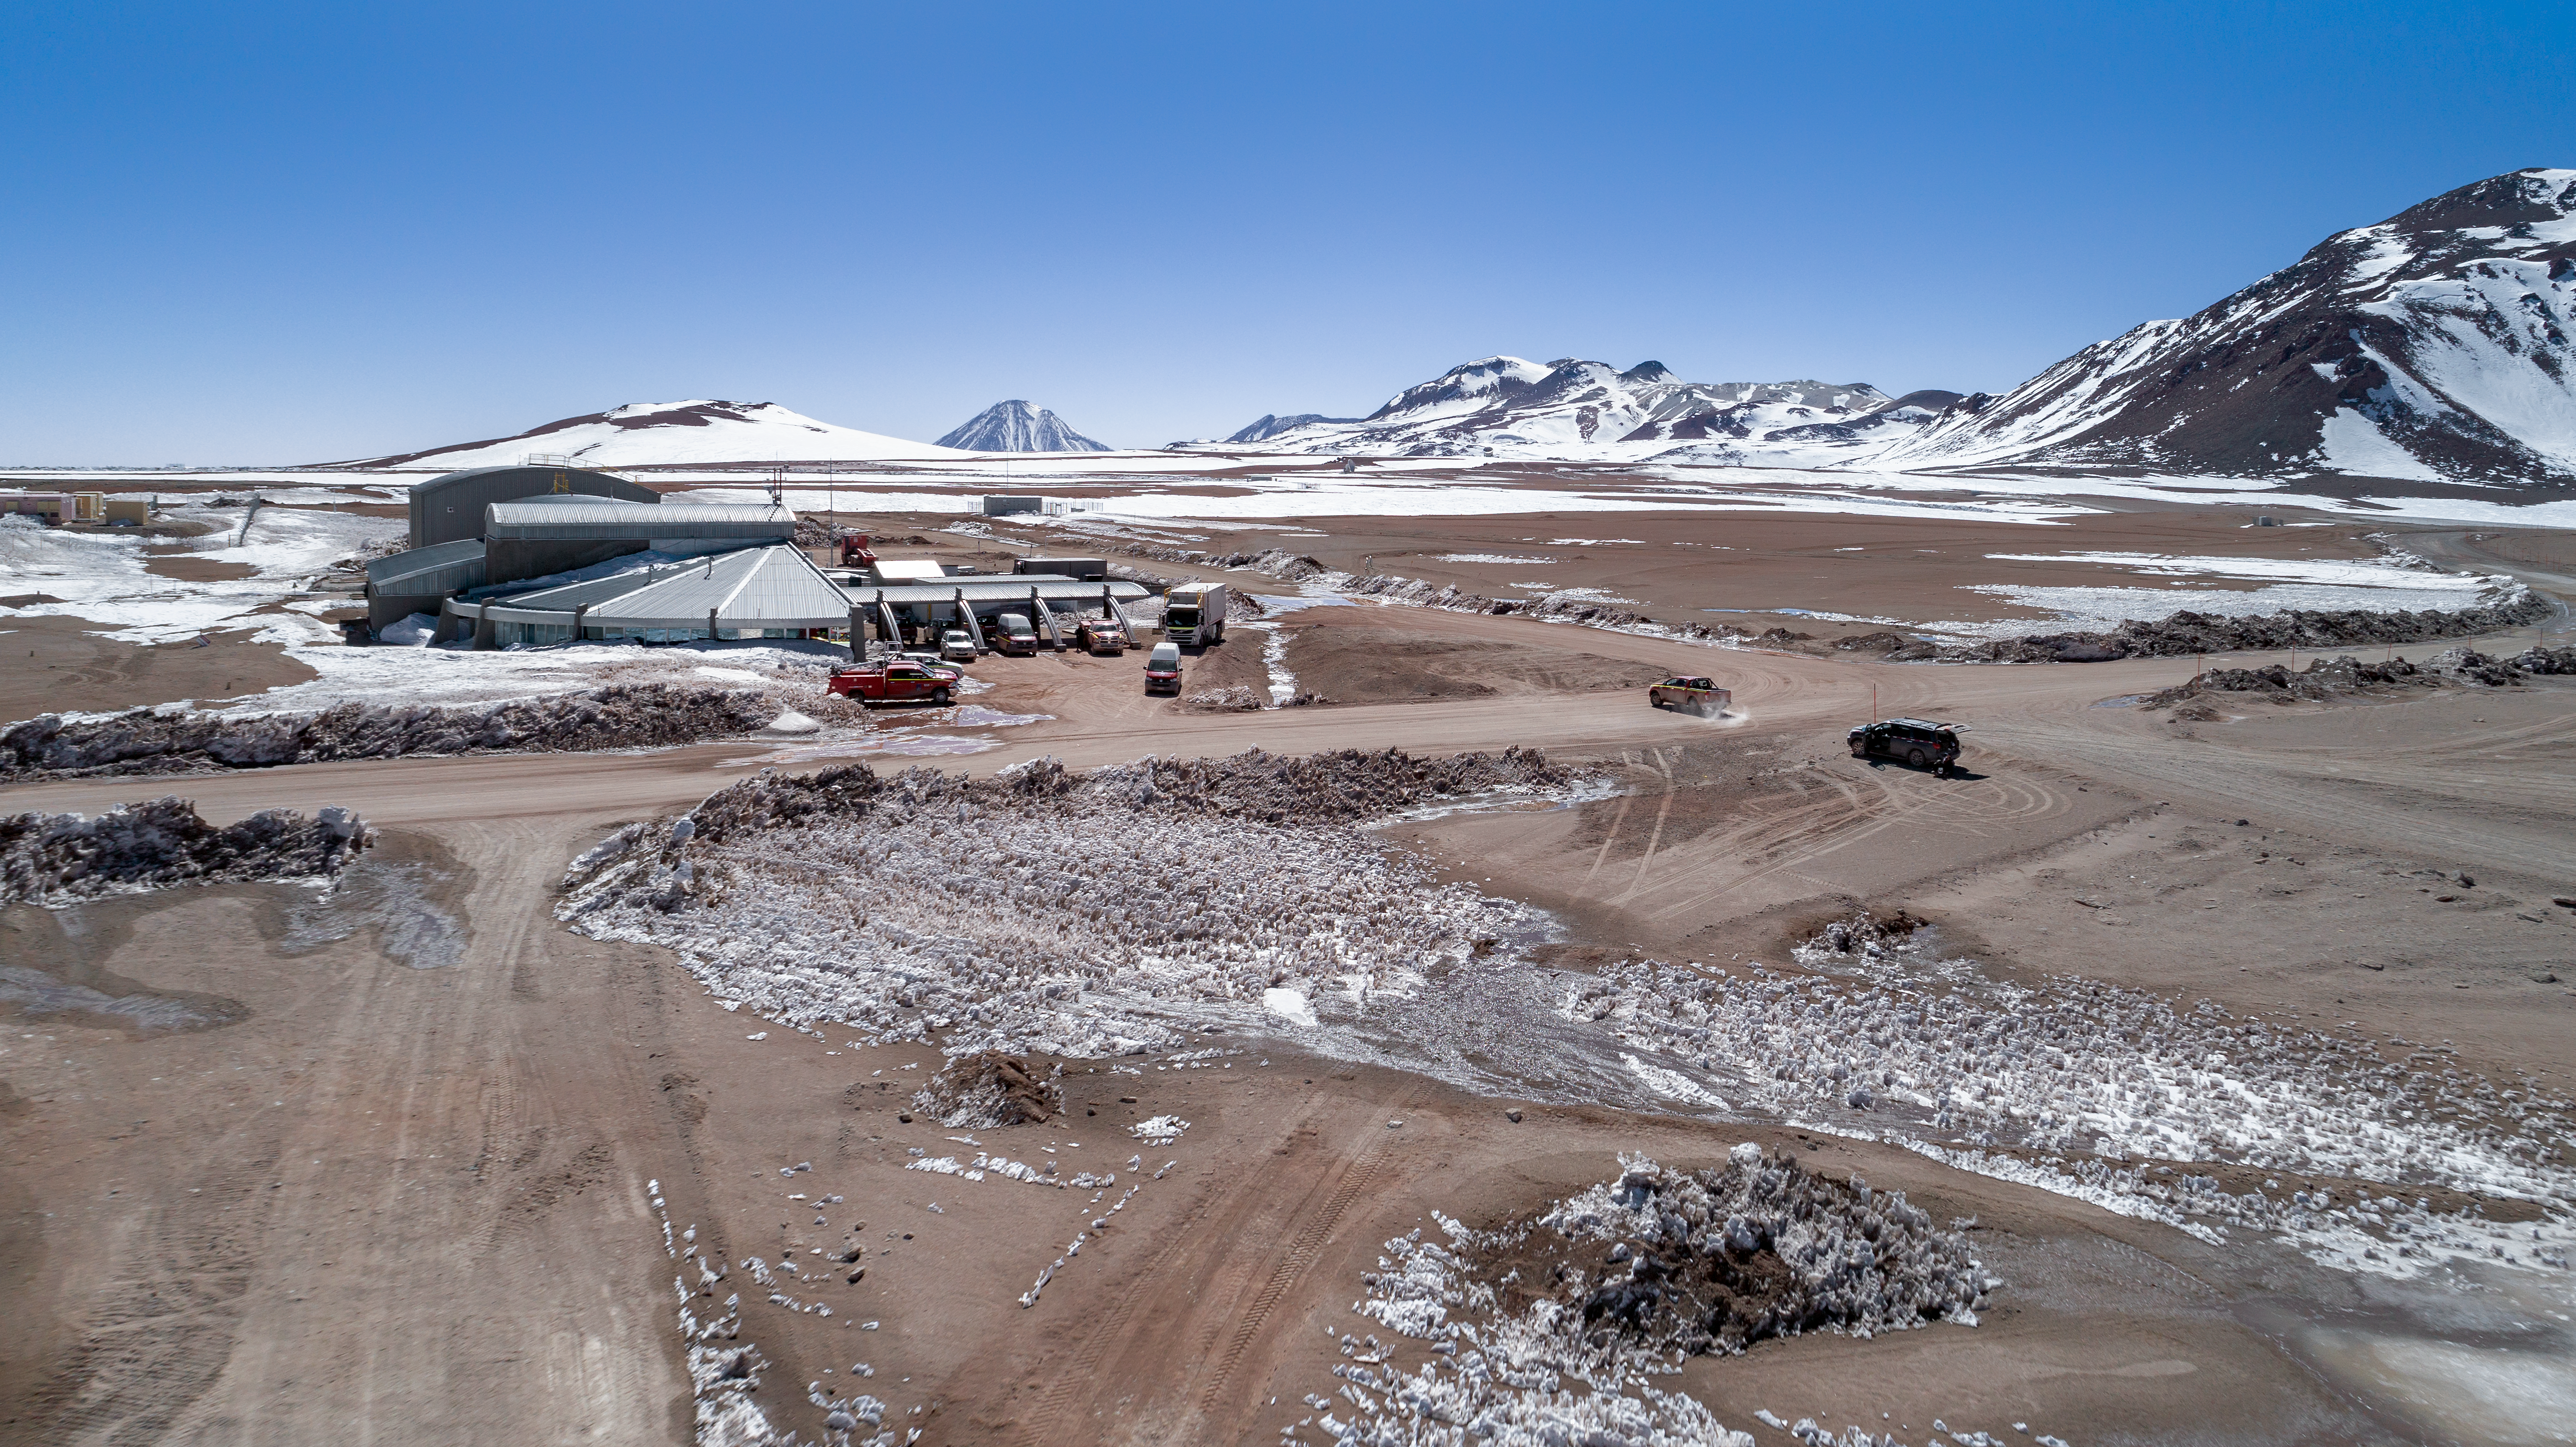

A snowy observatory

The ALMA and APEX telescopes are situated on the breathtaking Chajnantor Plateau in the Chilean Andes, at an altitude of around 5000 metres. Chajnantor is the highest major observatory site in the world, and the atmosphere above the plateau is the driest in the world, with the exception of Antarctica.

Credit: ALMA (ESO/NAOJ/NRAO)